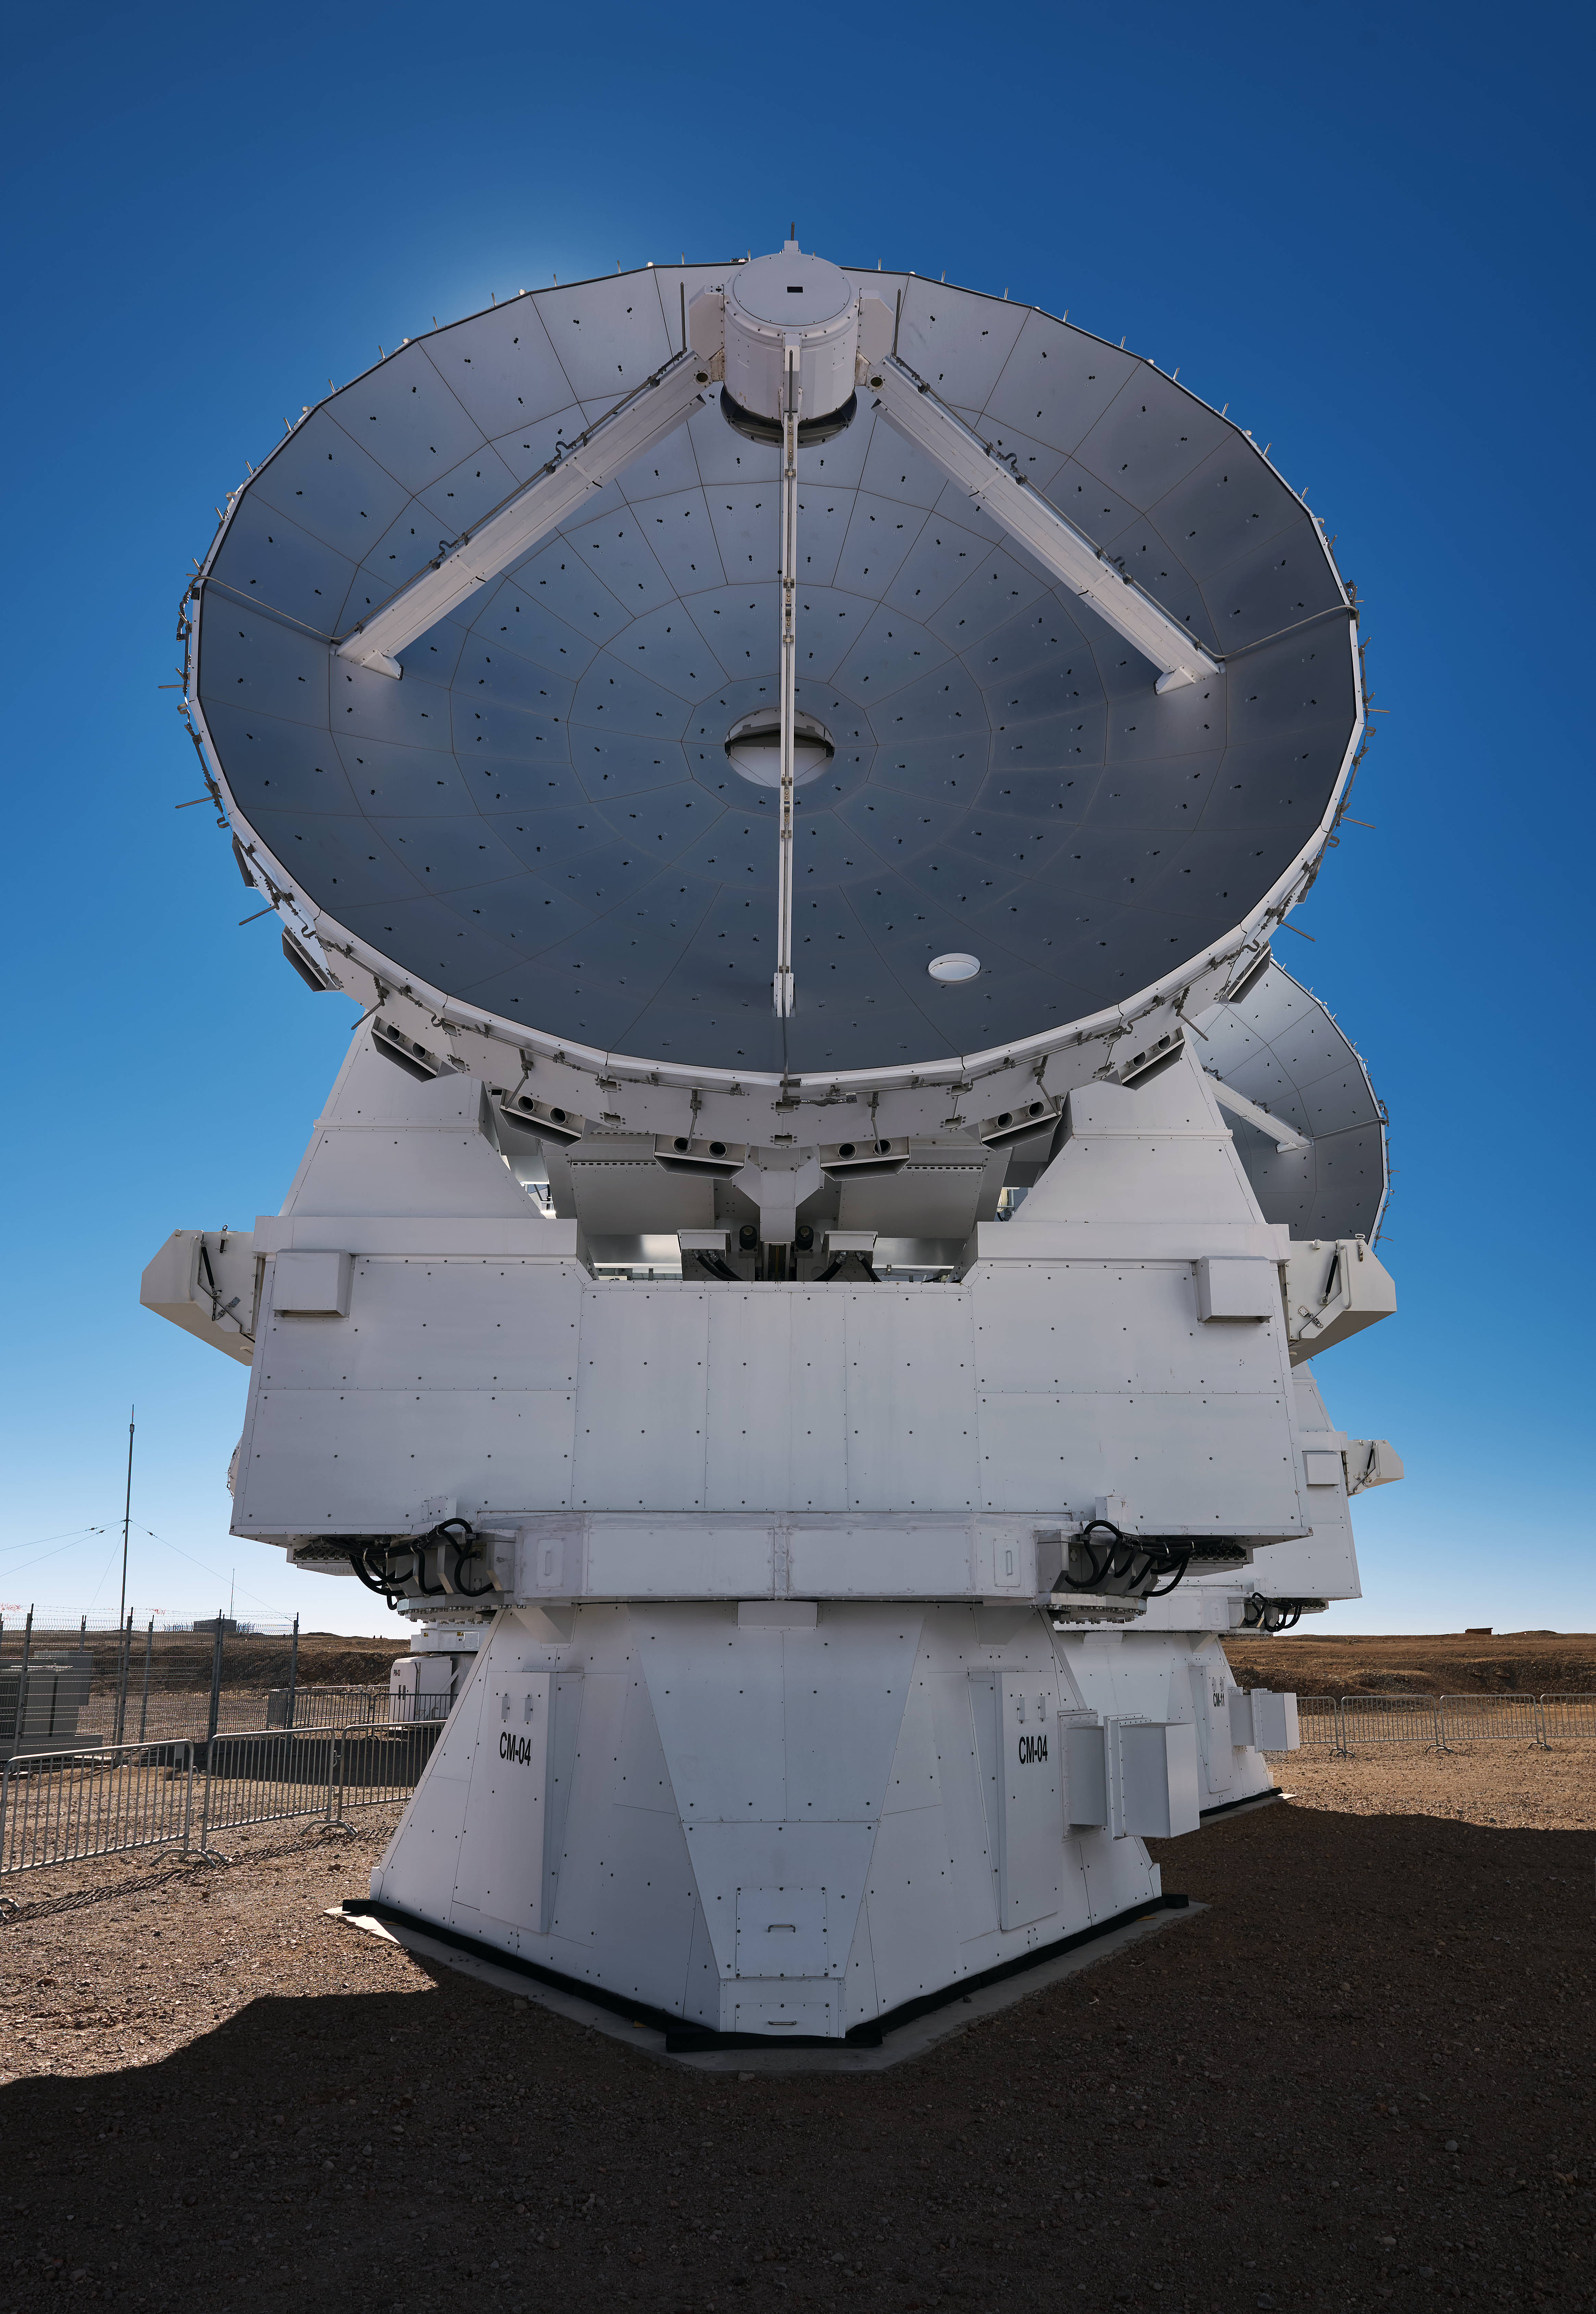

ALMA's frame

The formidable and highly symmetric frame of one of ALMA's antennas here is seen close up. Each antennas weighs between 85 and 115 tonnes.

Credit: Enrico Sacchetti/ESO